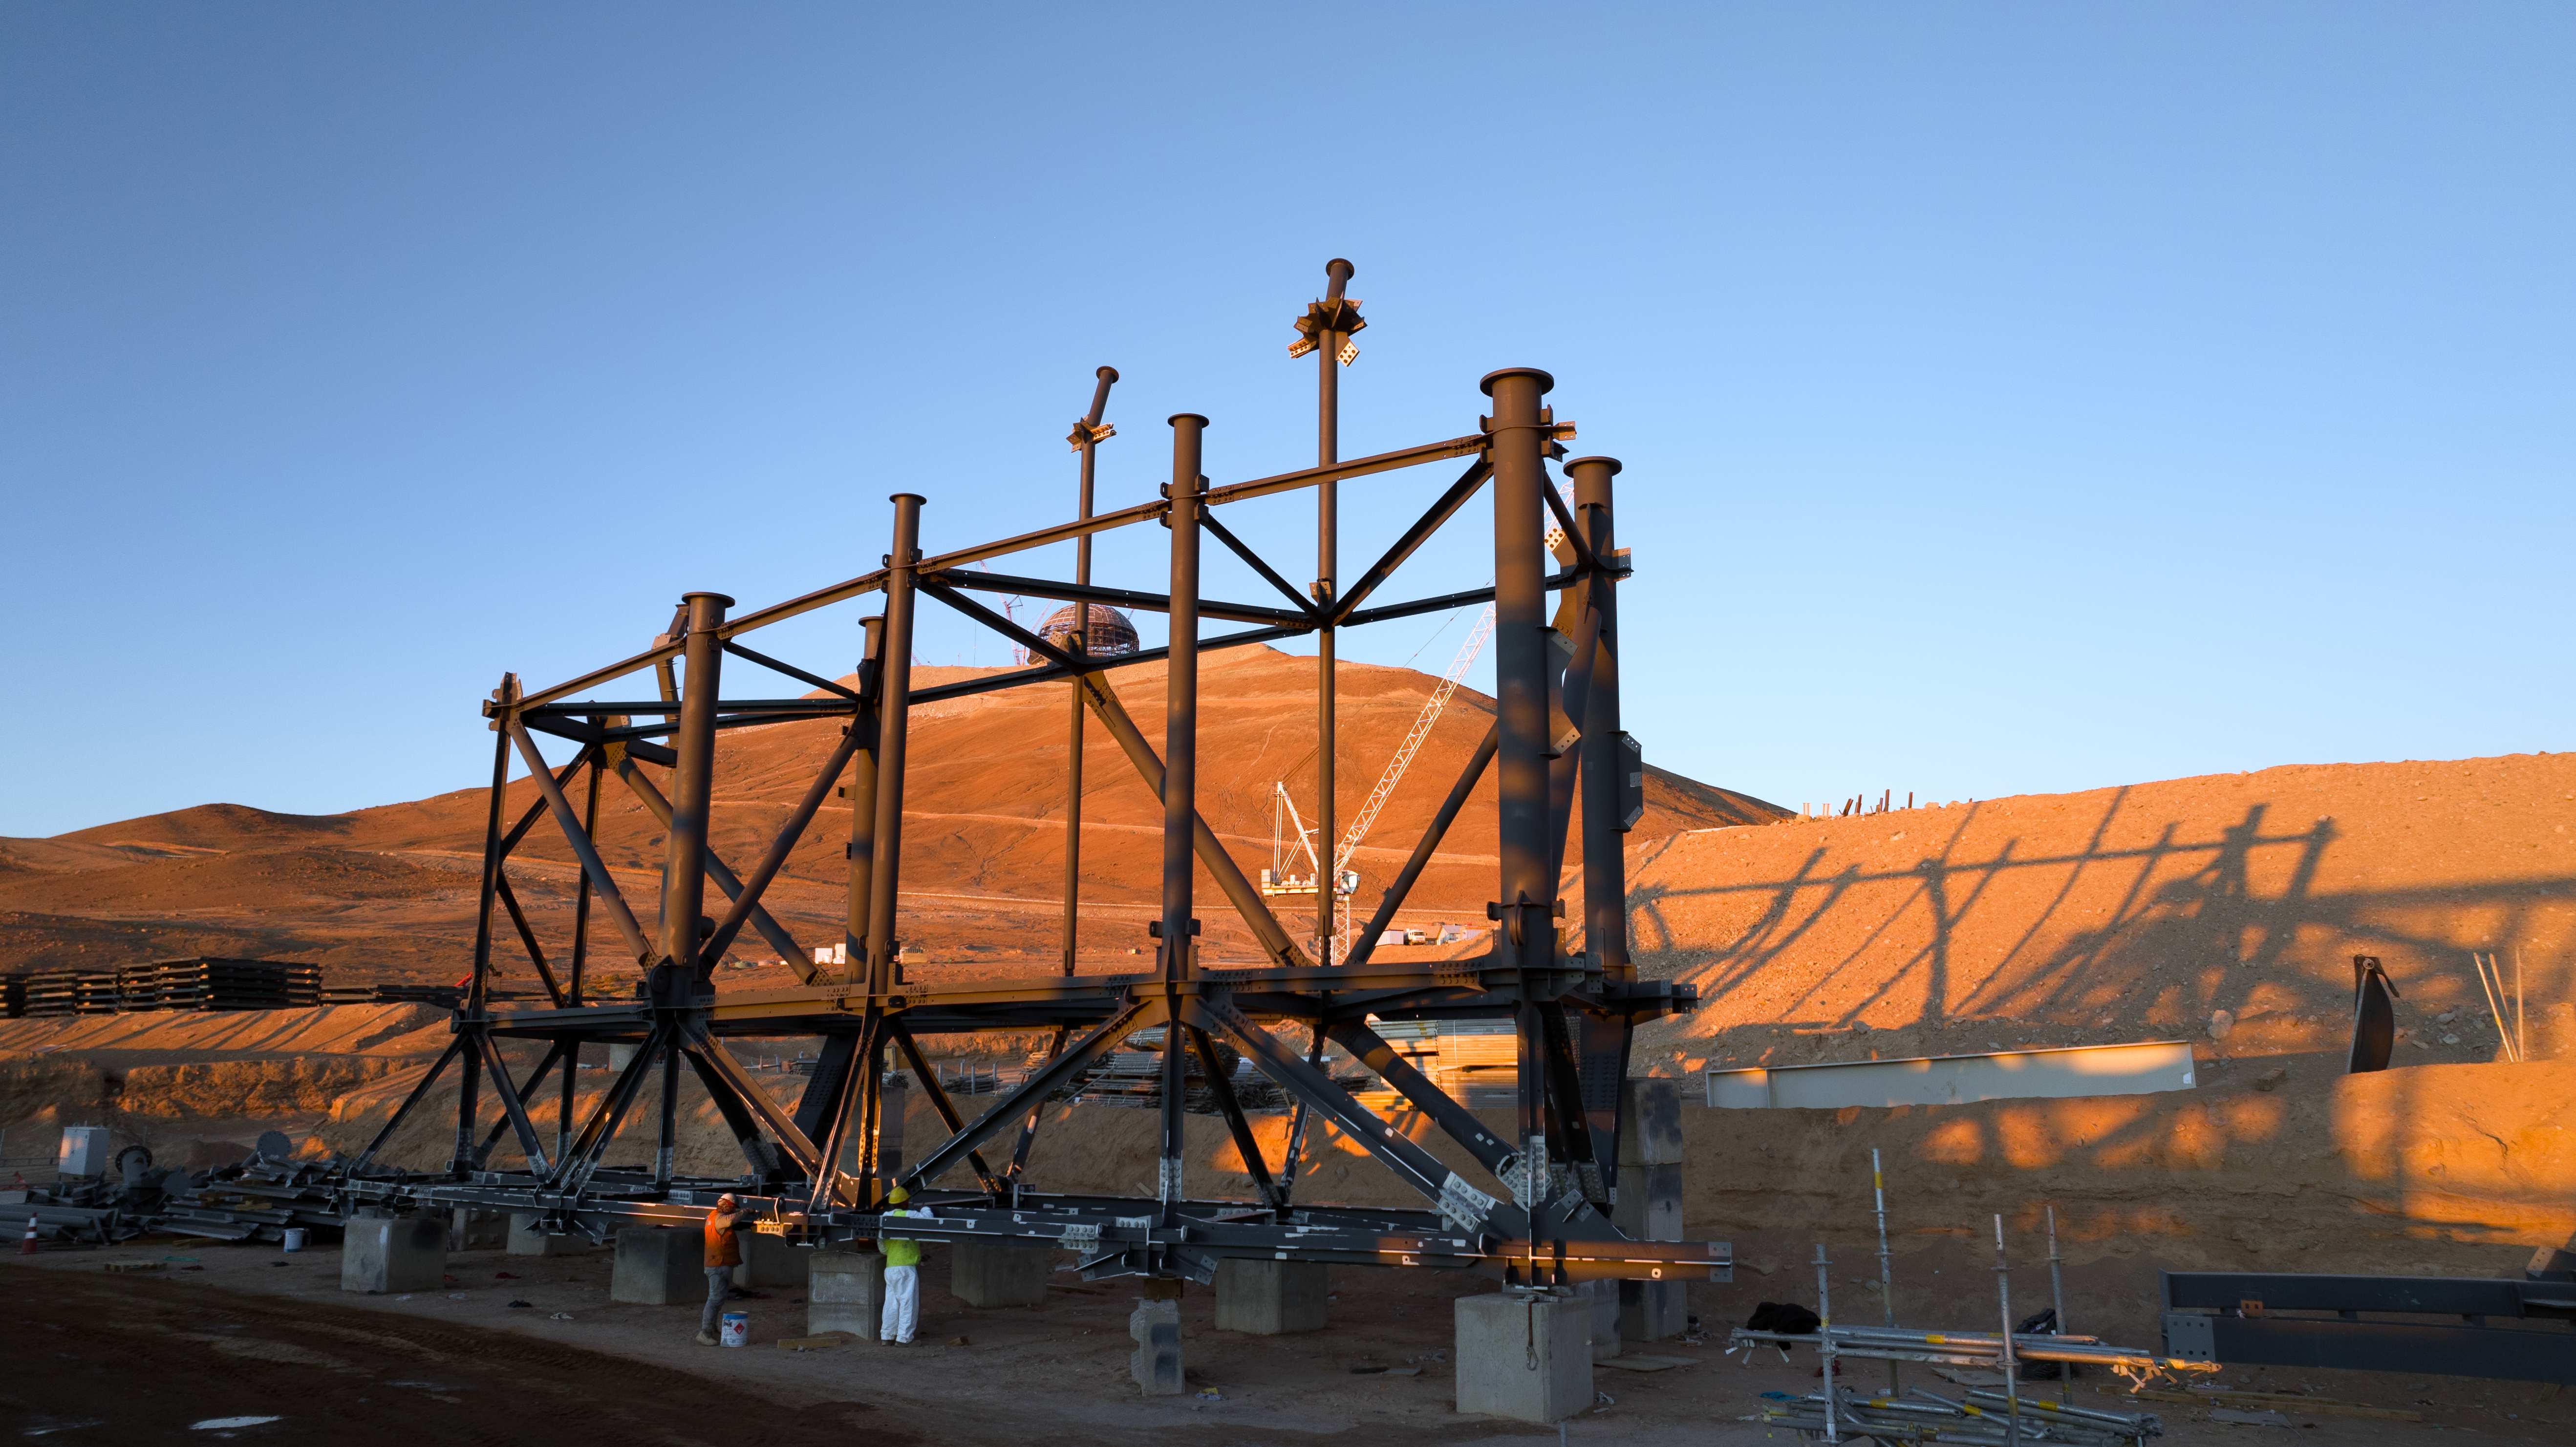

Construction on the ELT sliding doors

This photo shows an enormous beam structure for the sliding doors of ESO's Extremely Large Telescope (ELT) in the Atacama Desert, Chile. During the day, these doors will protect the telescope mirrors from the dusty desert environment, but at night, they will slide open to unleash the world's biggest eye on the sky. In the background, the main structure of the ELT itself can be seen perched on Cerro Armazones.

Credit: ESO